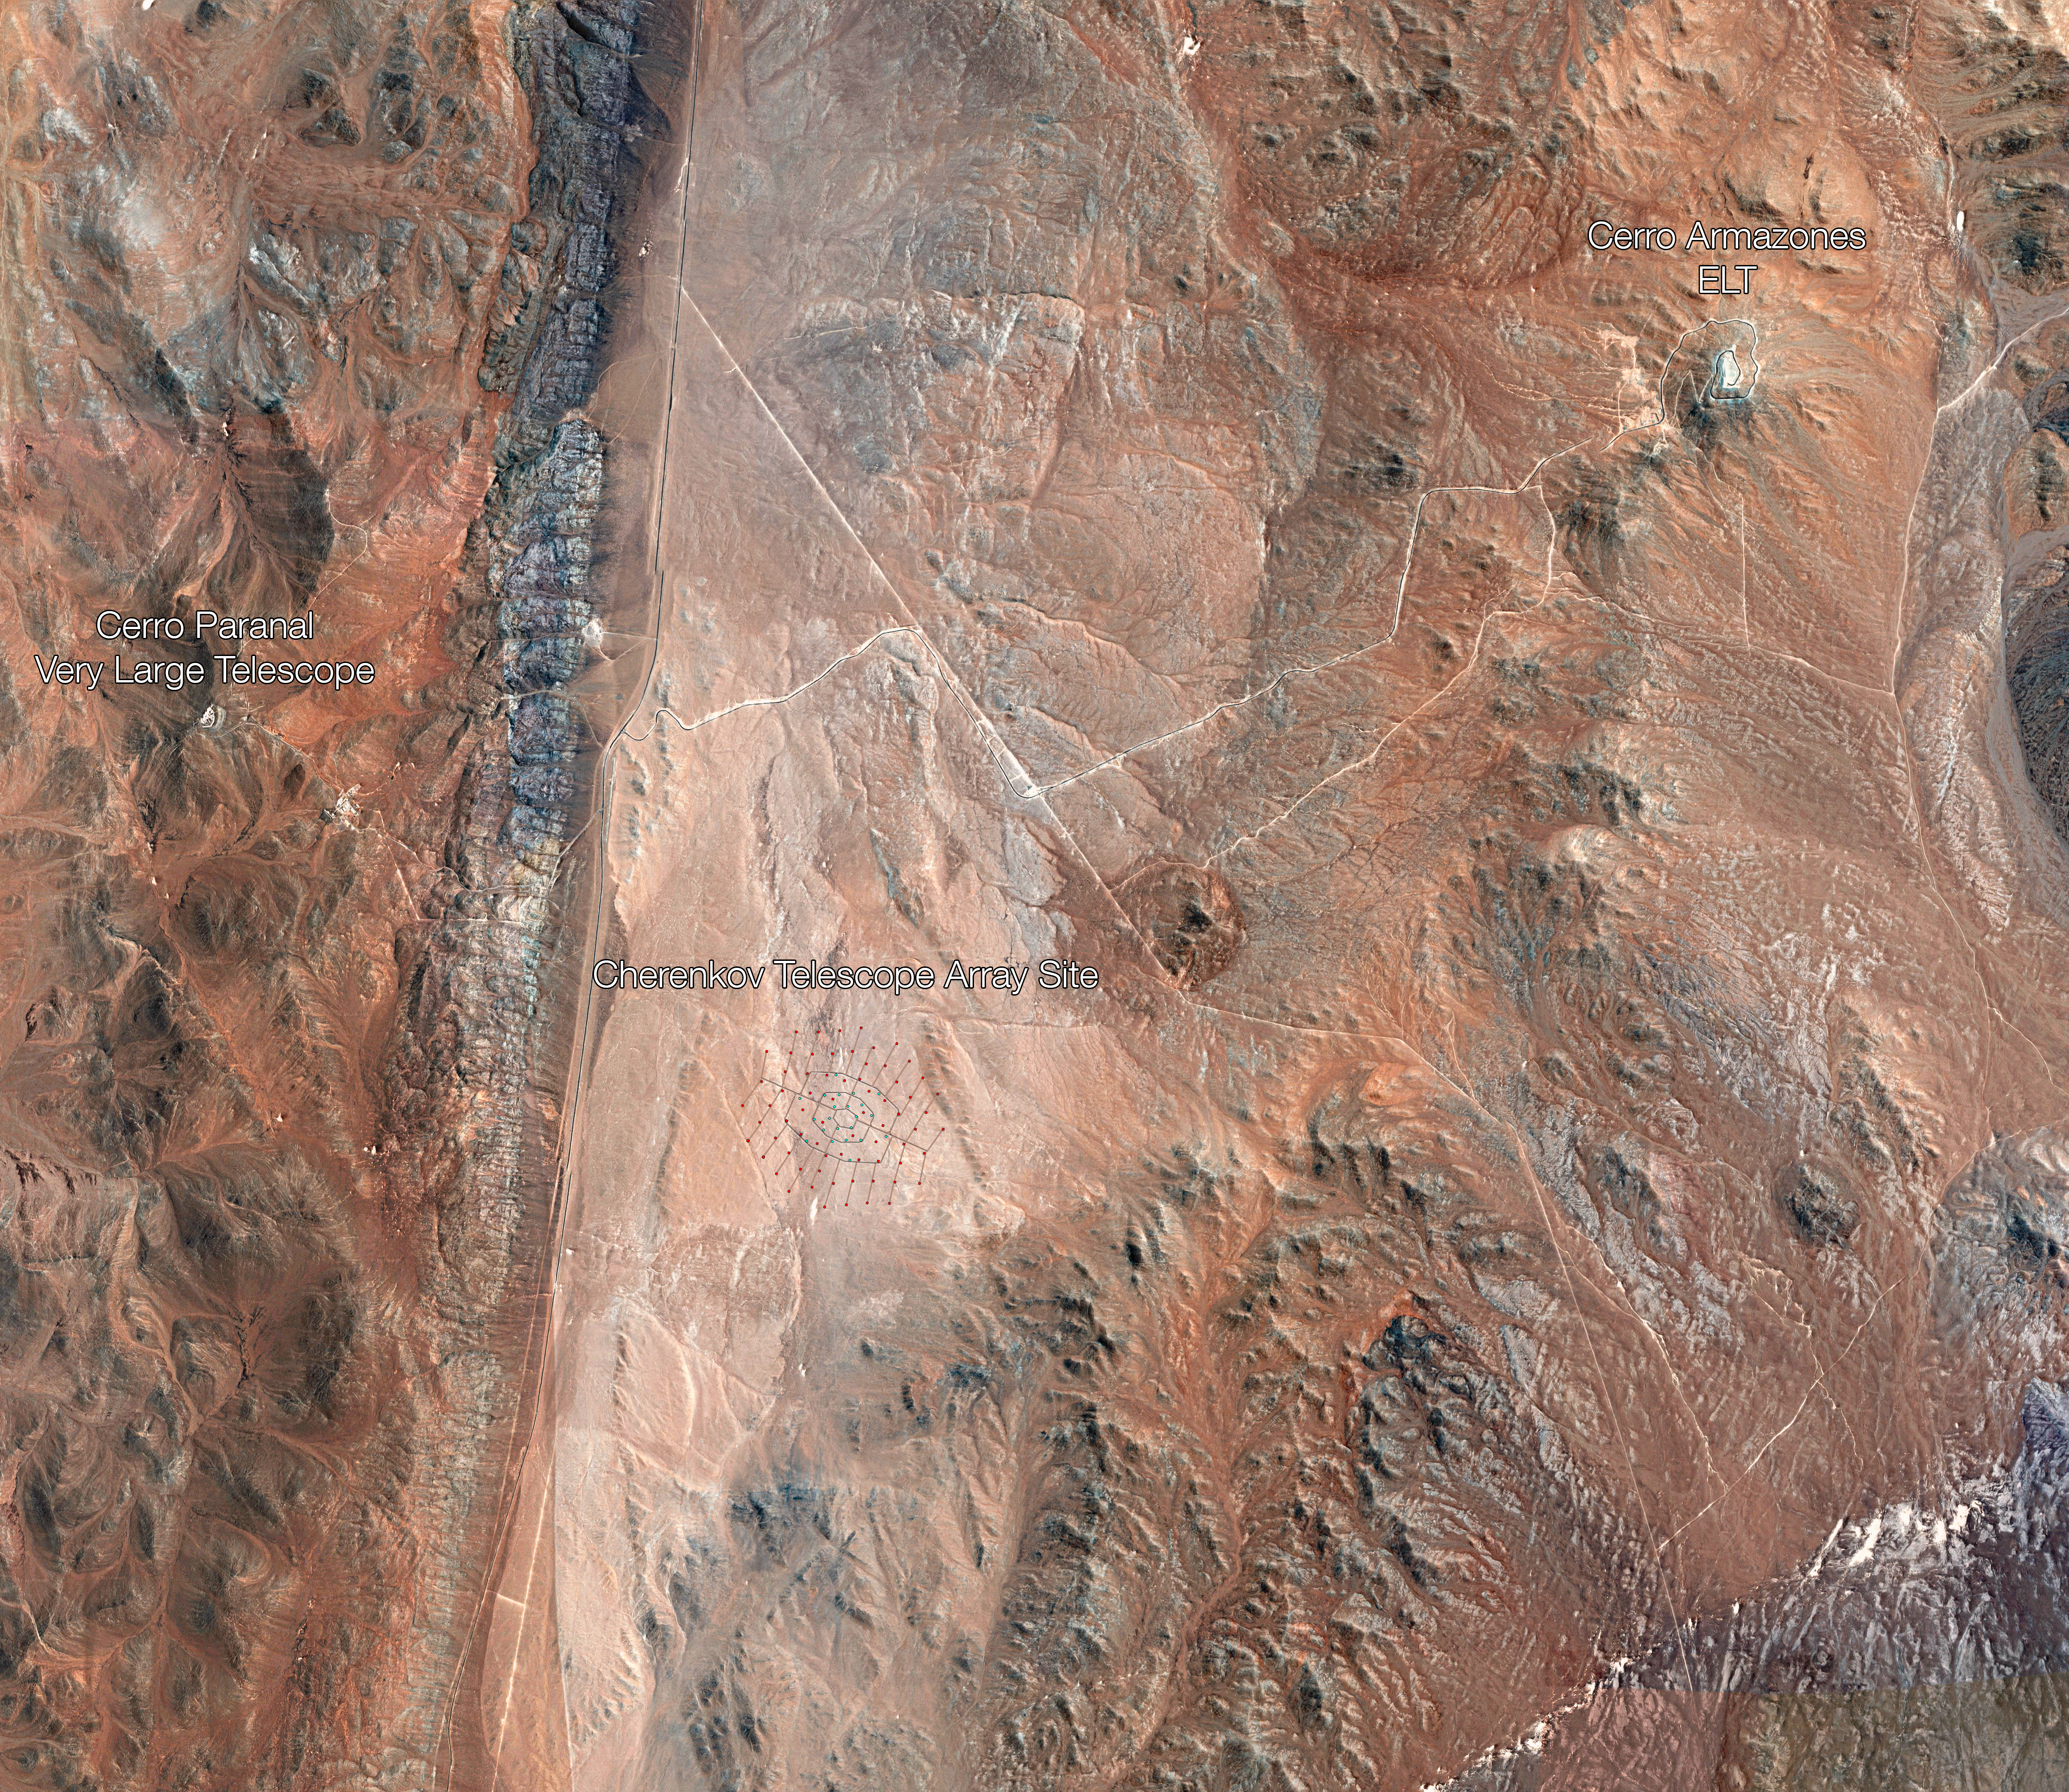

Map of the CTA's location and layout

This bird's eye view shows the relative locations of ESO's Very Large Telescope, the site of the future Extremely Large Telescope, and the site of the Cherenkov Telescope Array (CTA) — all located at or near ESO's Paranal Observatory. The planned layout of the CTA's 99 telescopes is also illustrated.

Credit: ESO/CTAO/N. Bartmann